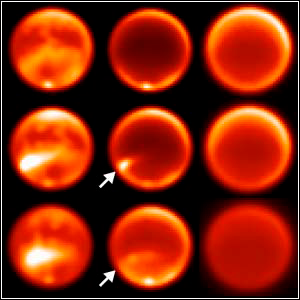

New Clouds Add to Titan’s Mystery

Credit: Gemini Observatory.